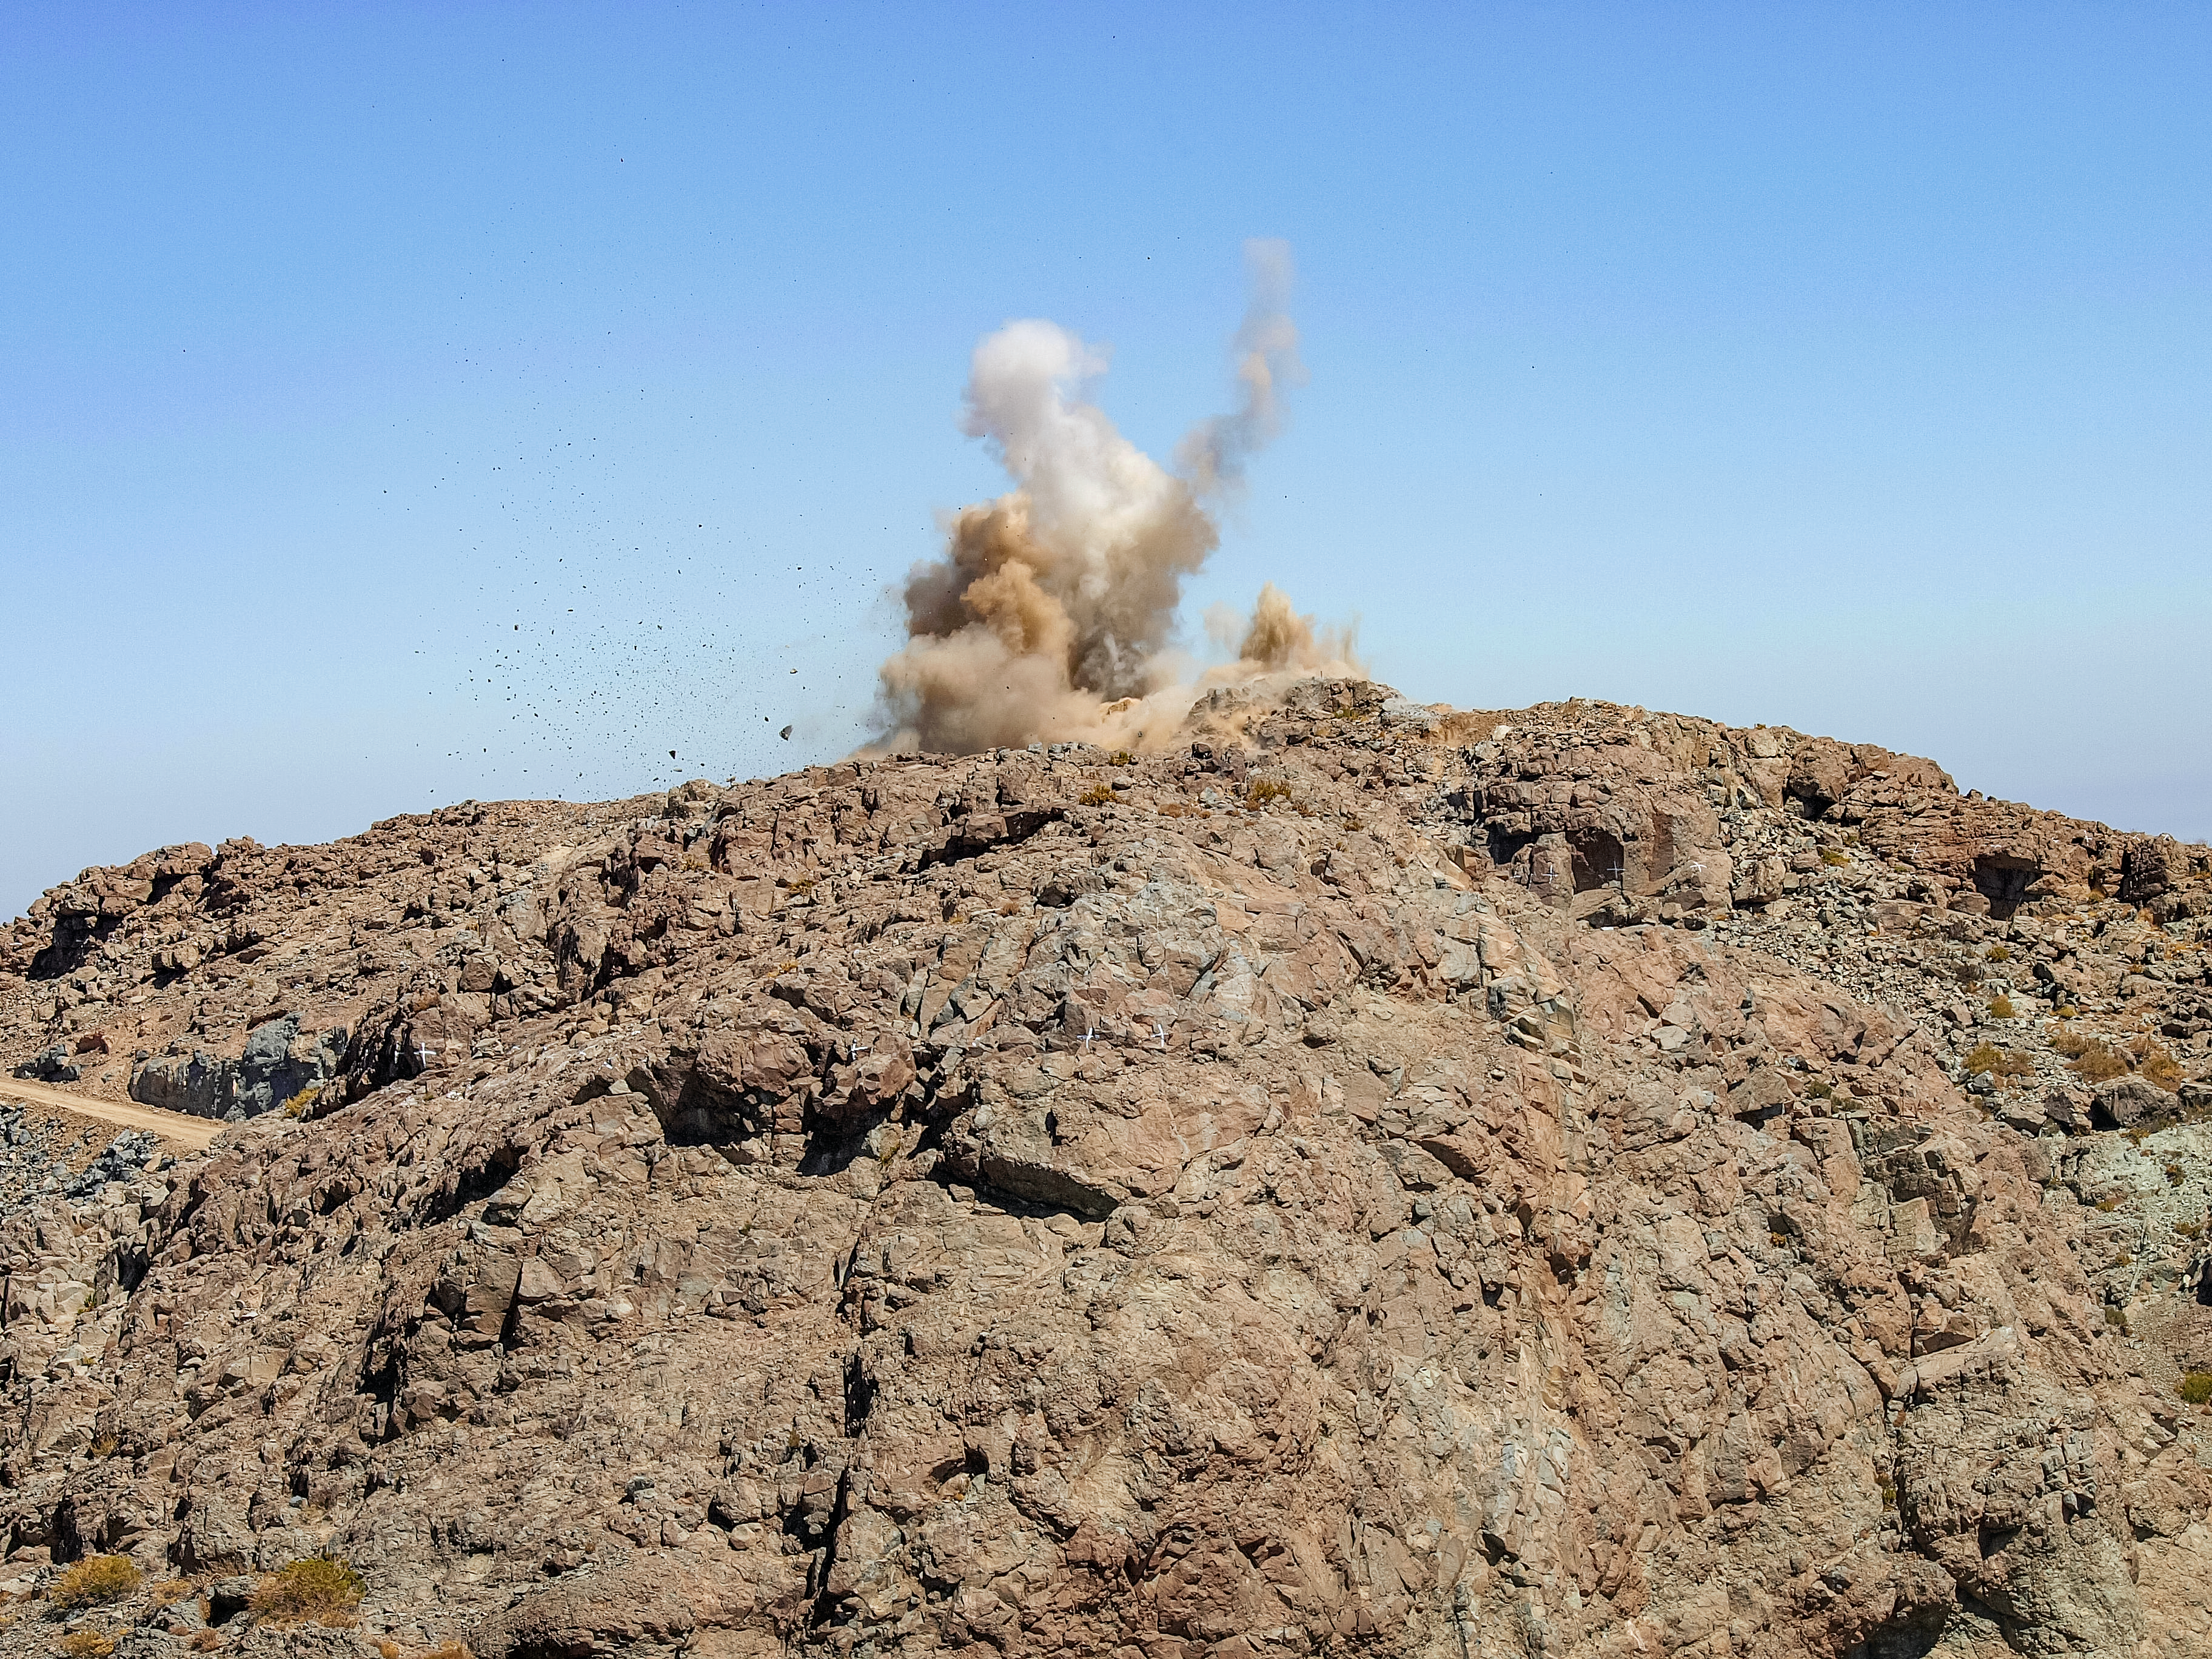

Leveling Cerro Pachón

The first blast of explosives to level out the top of Cerro Pachón for the Vera C. Rubin Observatory is shown here. Blowing up the top of the mountain is required to provide a flat area to build the telescope.

Credit: NOIRLab/AURA/NSF